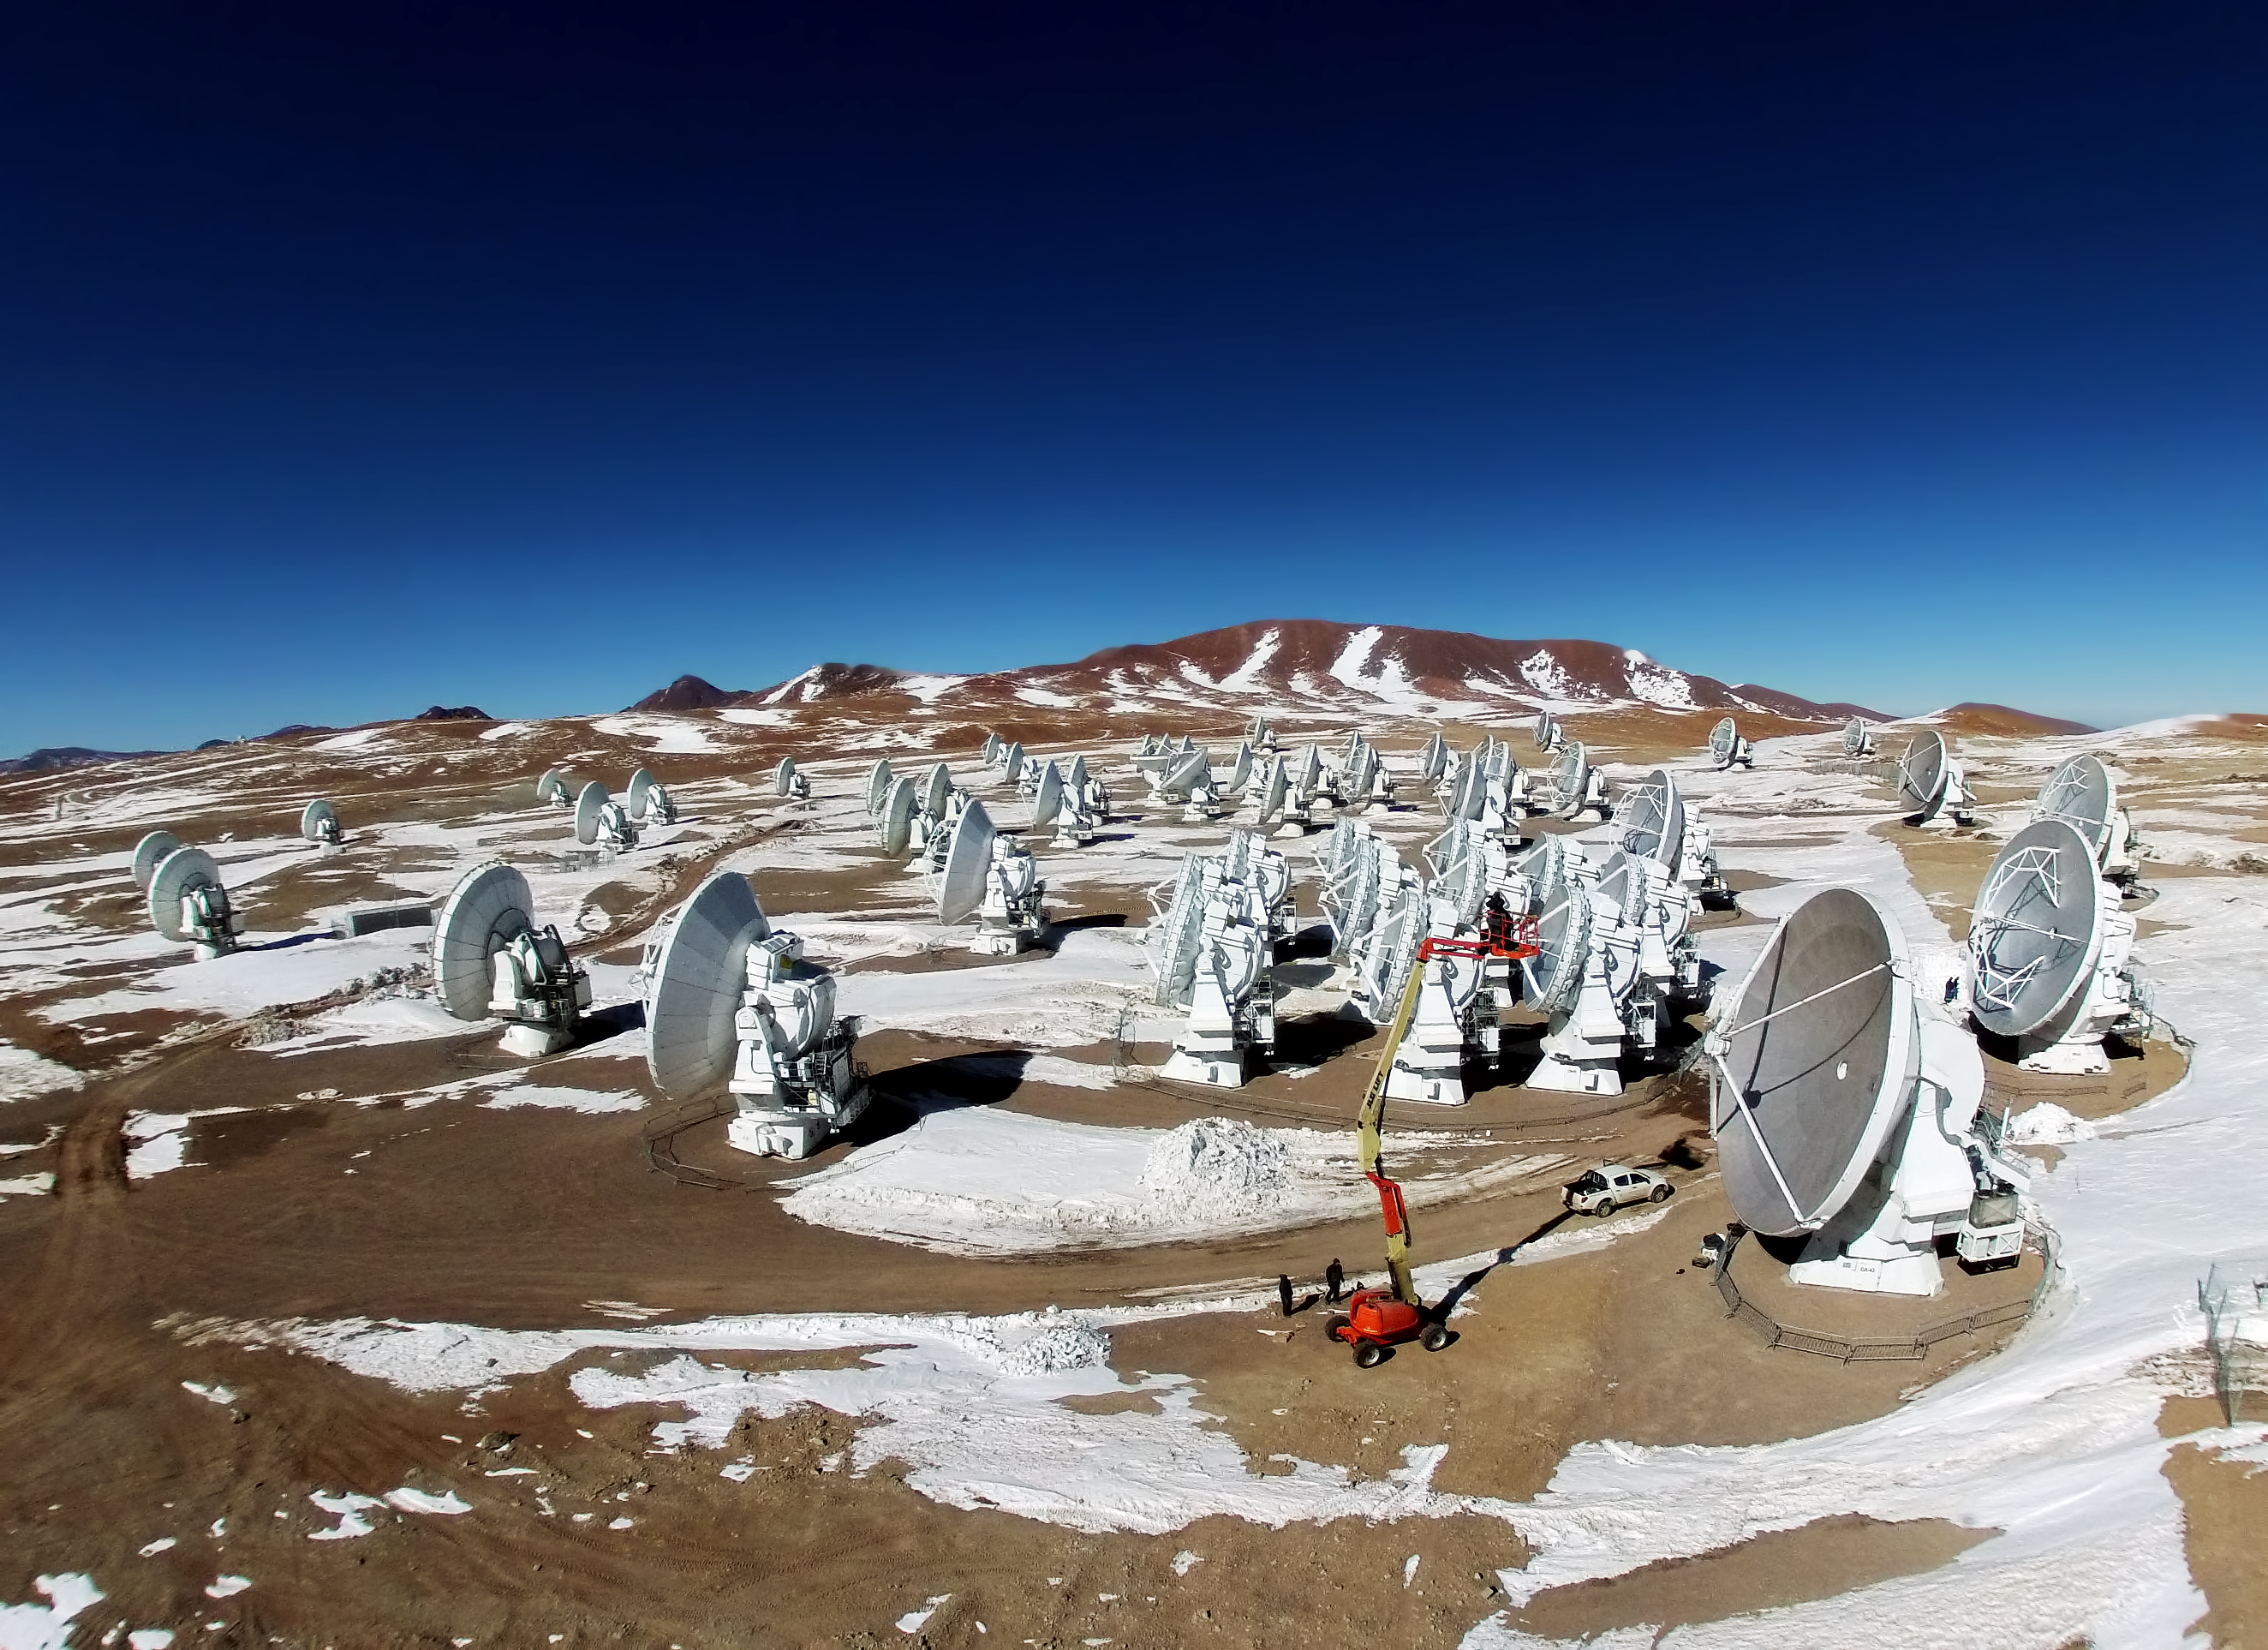

ALMA from the air

This is the Atacama Large Millimeter/submillimeter Array (ALMA), photographed from above for the first time. The image was taken using a hexacopter, installed with a camera, which can be seen in this image.

Credit: ESO